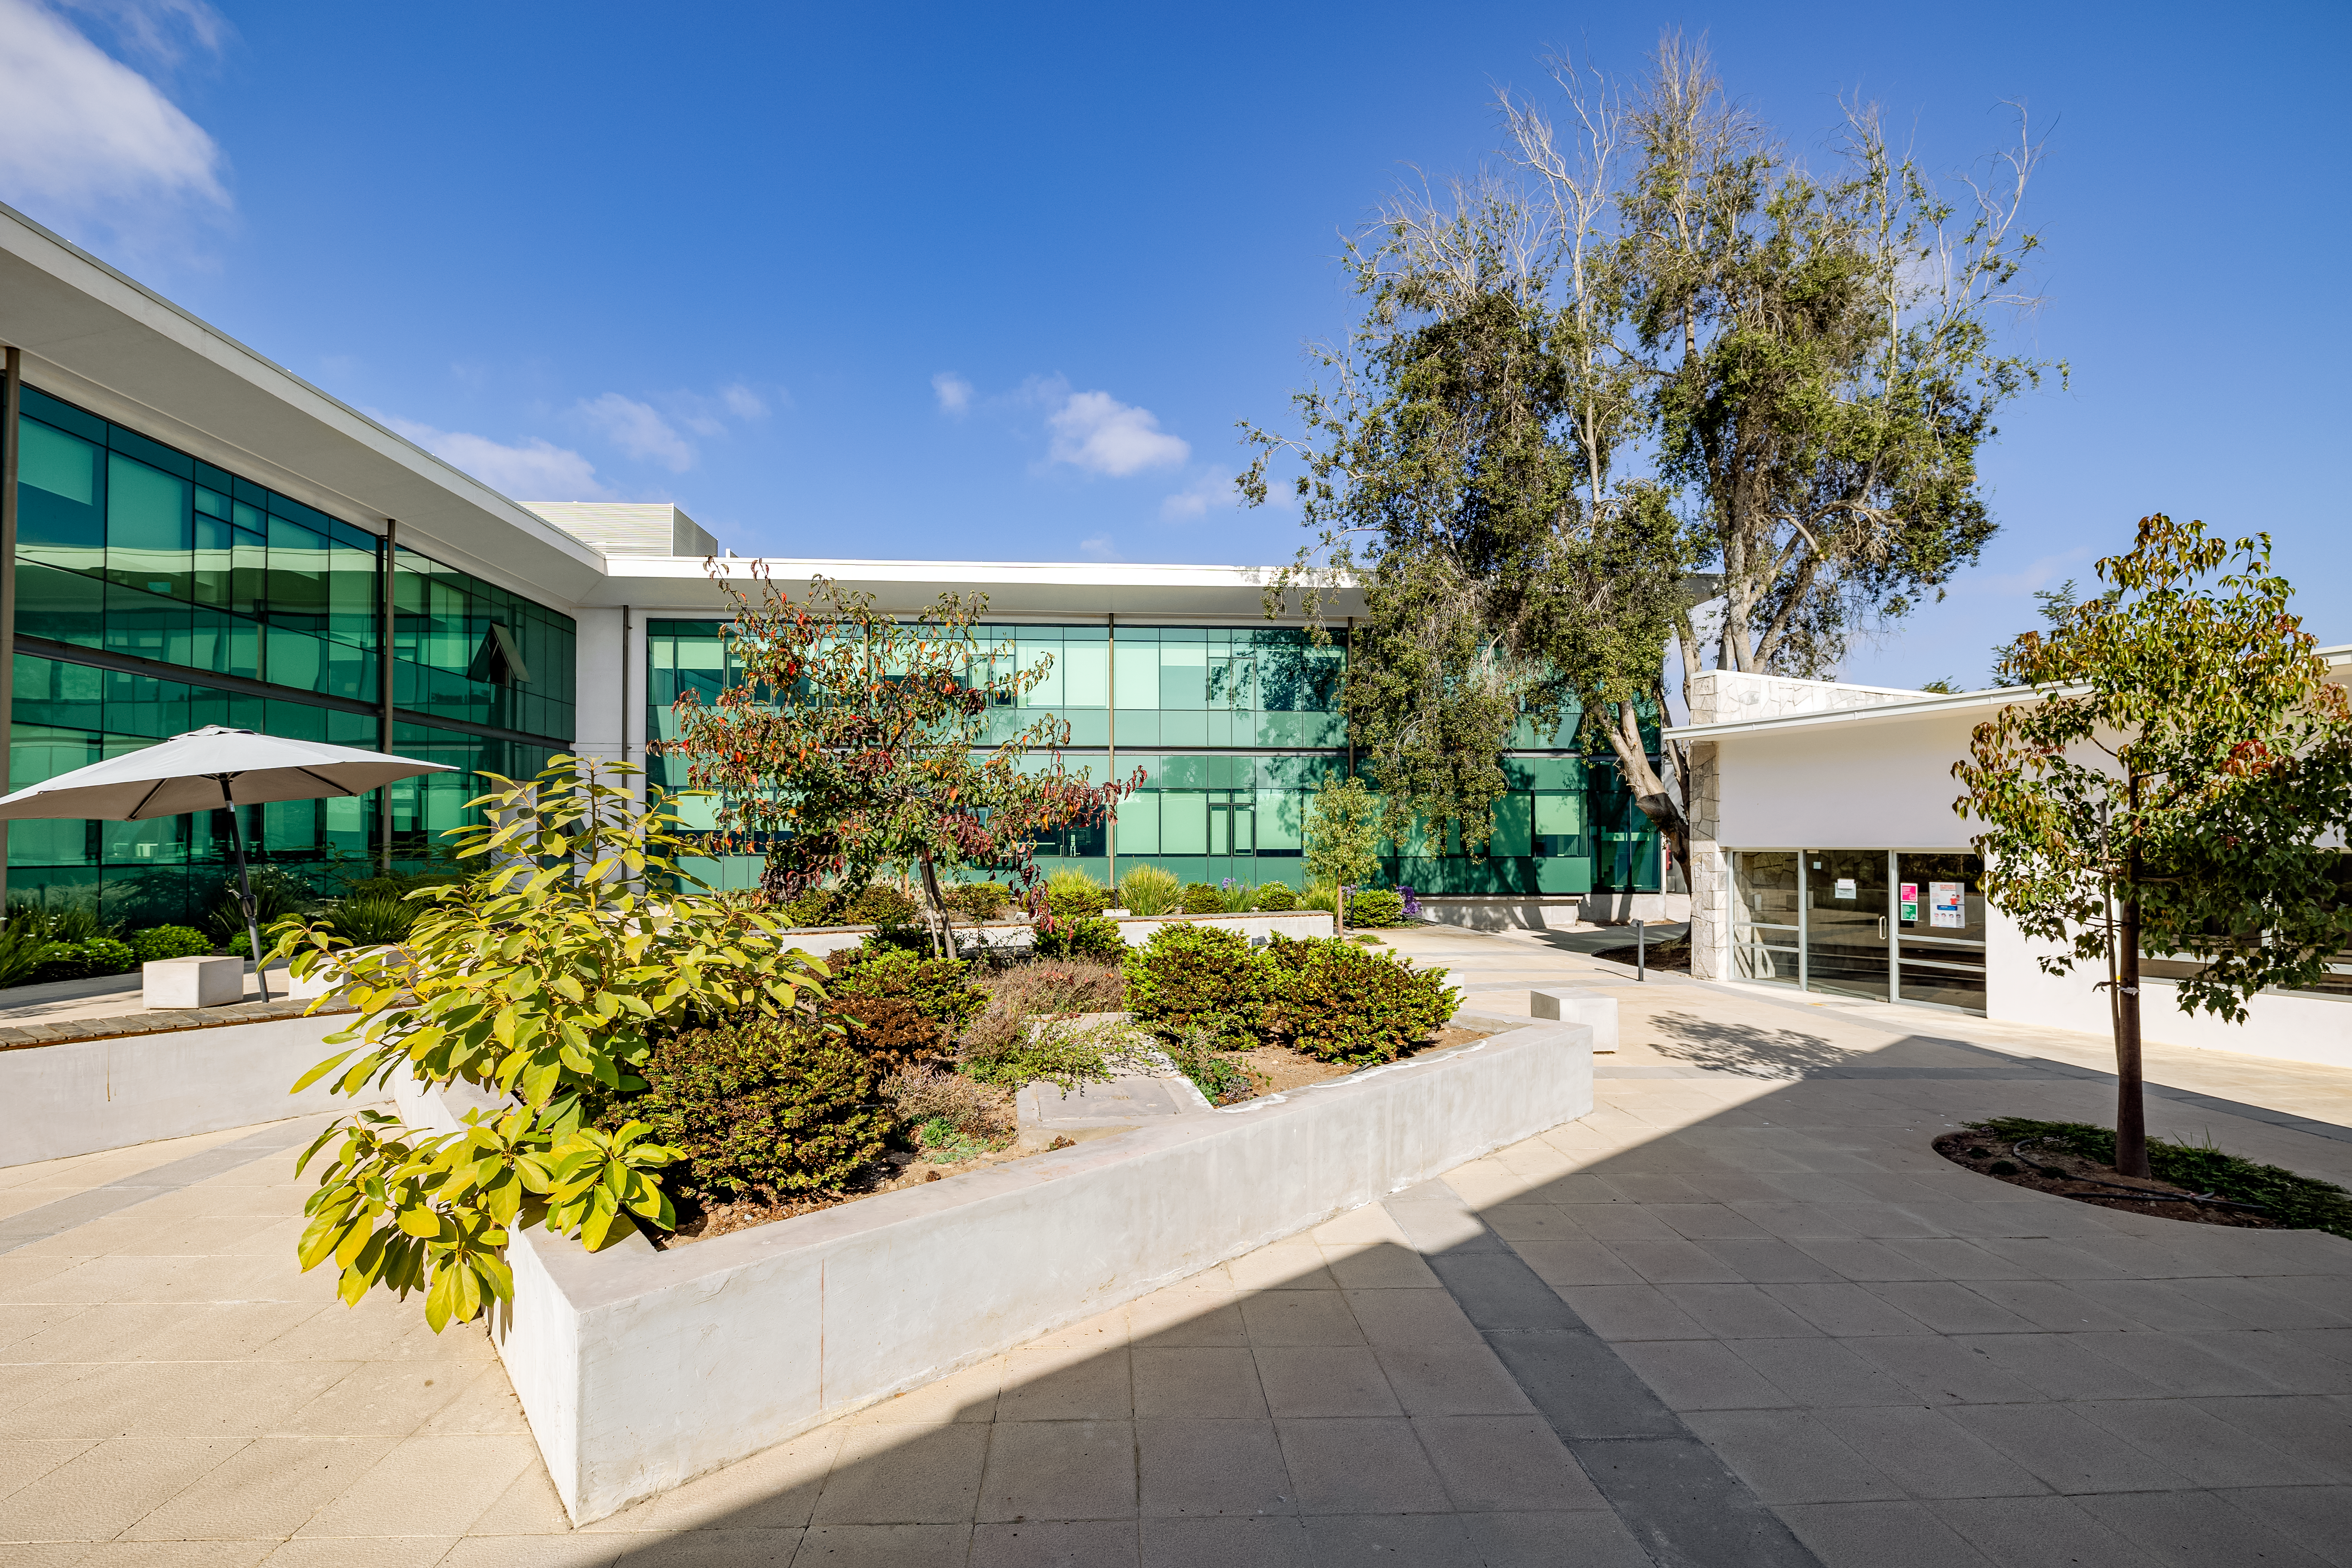

AURA Recinto Courtyard

An outside view of the AURA Recinto courtyard in La Serena, Chile.

Credit: NOIRLab/NSF/AURA/T. Slovinský